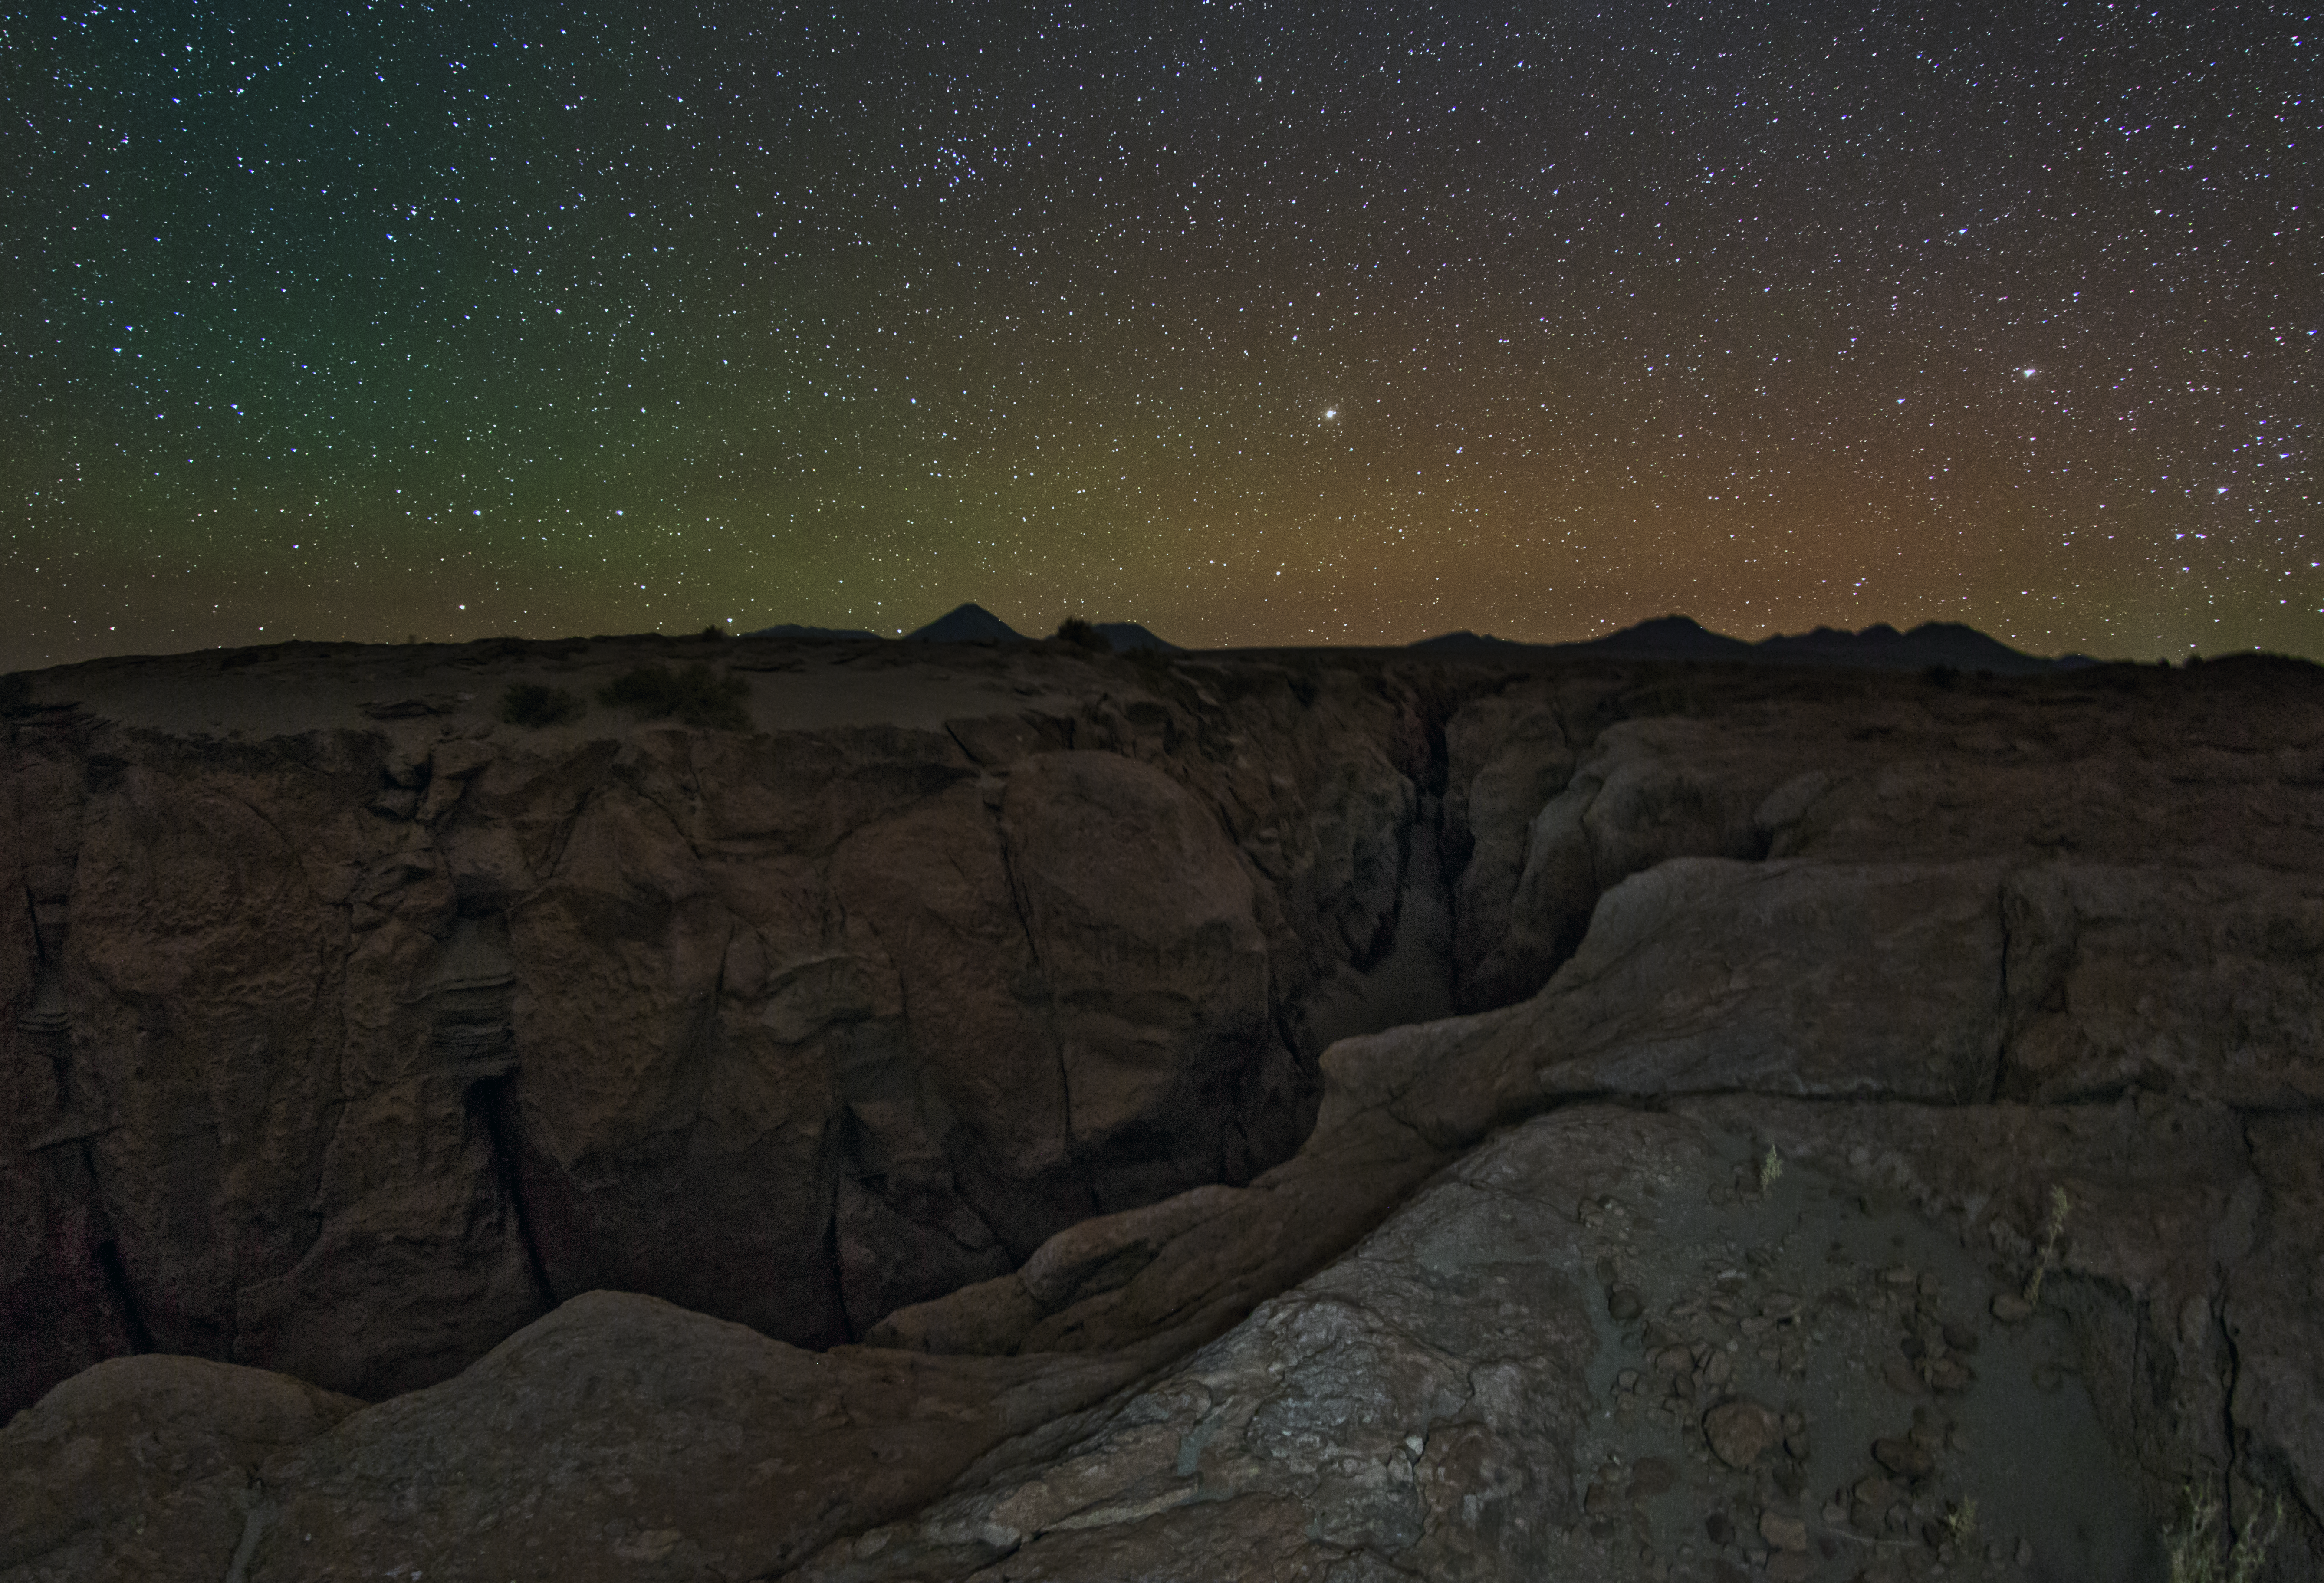

The ALMA camp horizon by night

This wide angle image was taken just below the ALMA camp on the ESO Ultra HD Expedition. The dormant volcano Licancabur is visible on the horizon as is Saturn rising on the right and the bright star Arcturus in the middle. Higher up in the sky, the noticable group of stars, the Coma Berenices star cluster can easily be seen with unaided eyes.

Credit: ESO/B. Tafreshi (twanight.org)